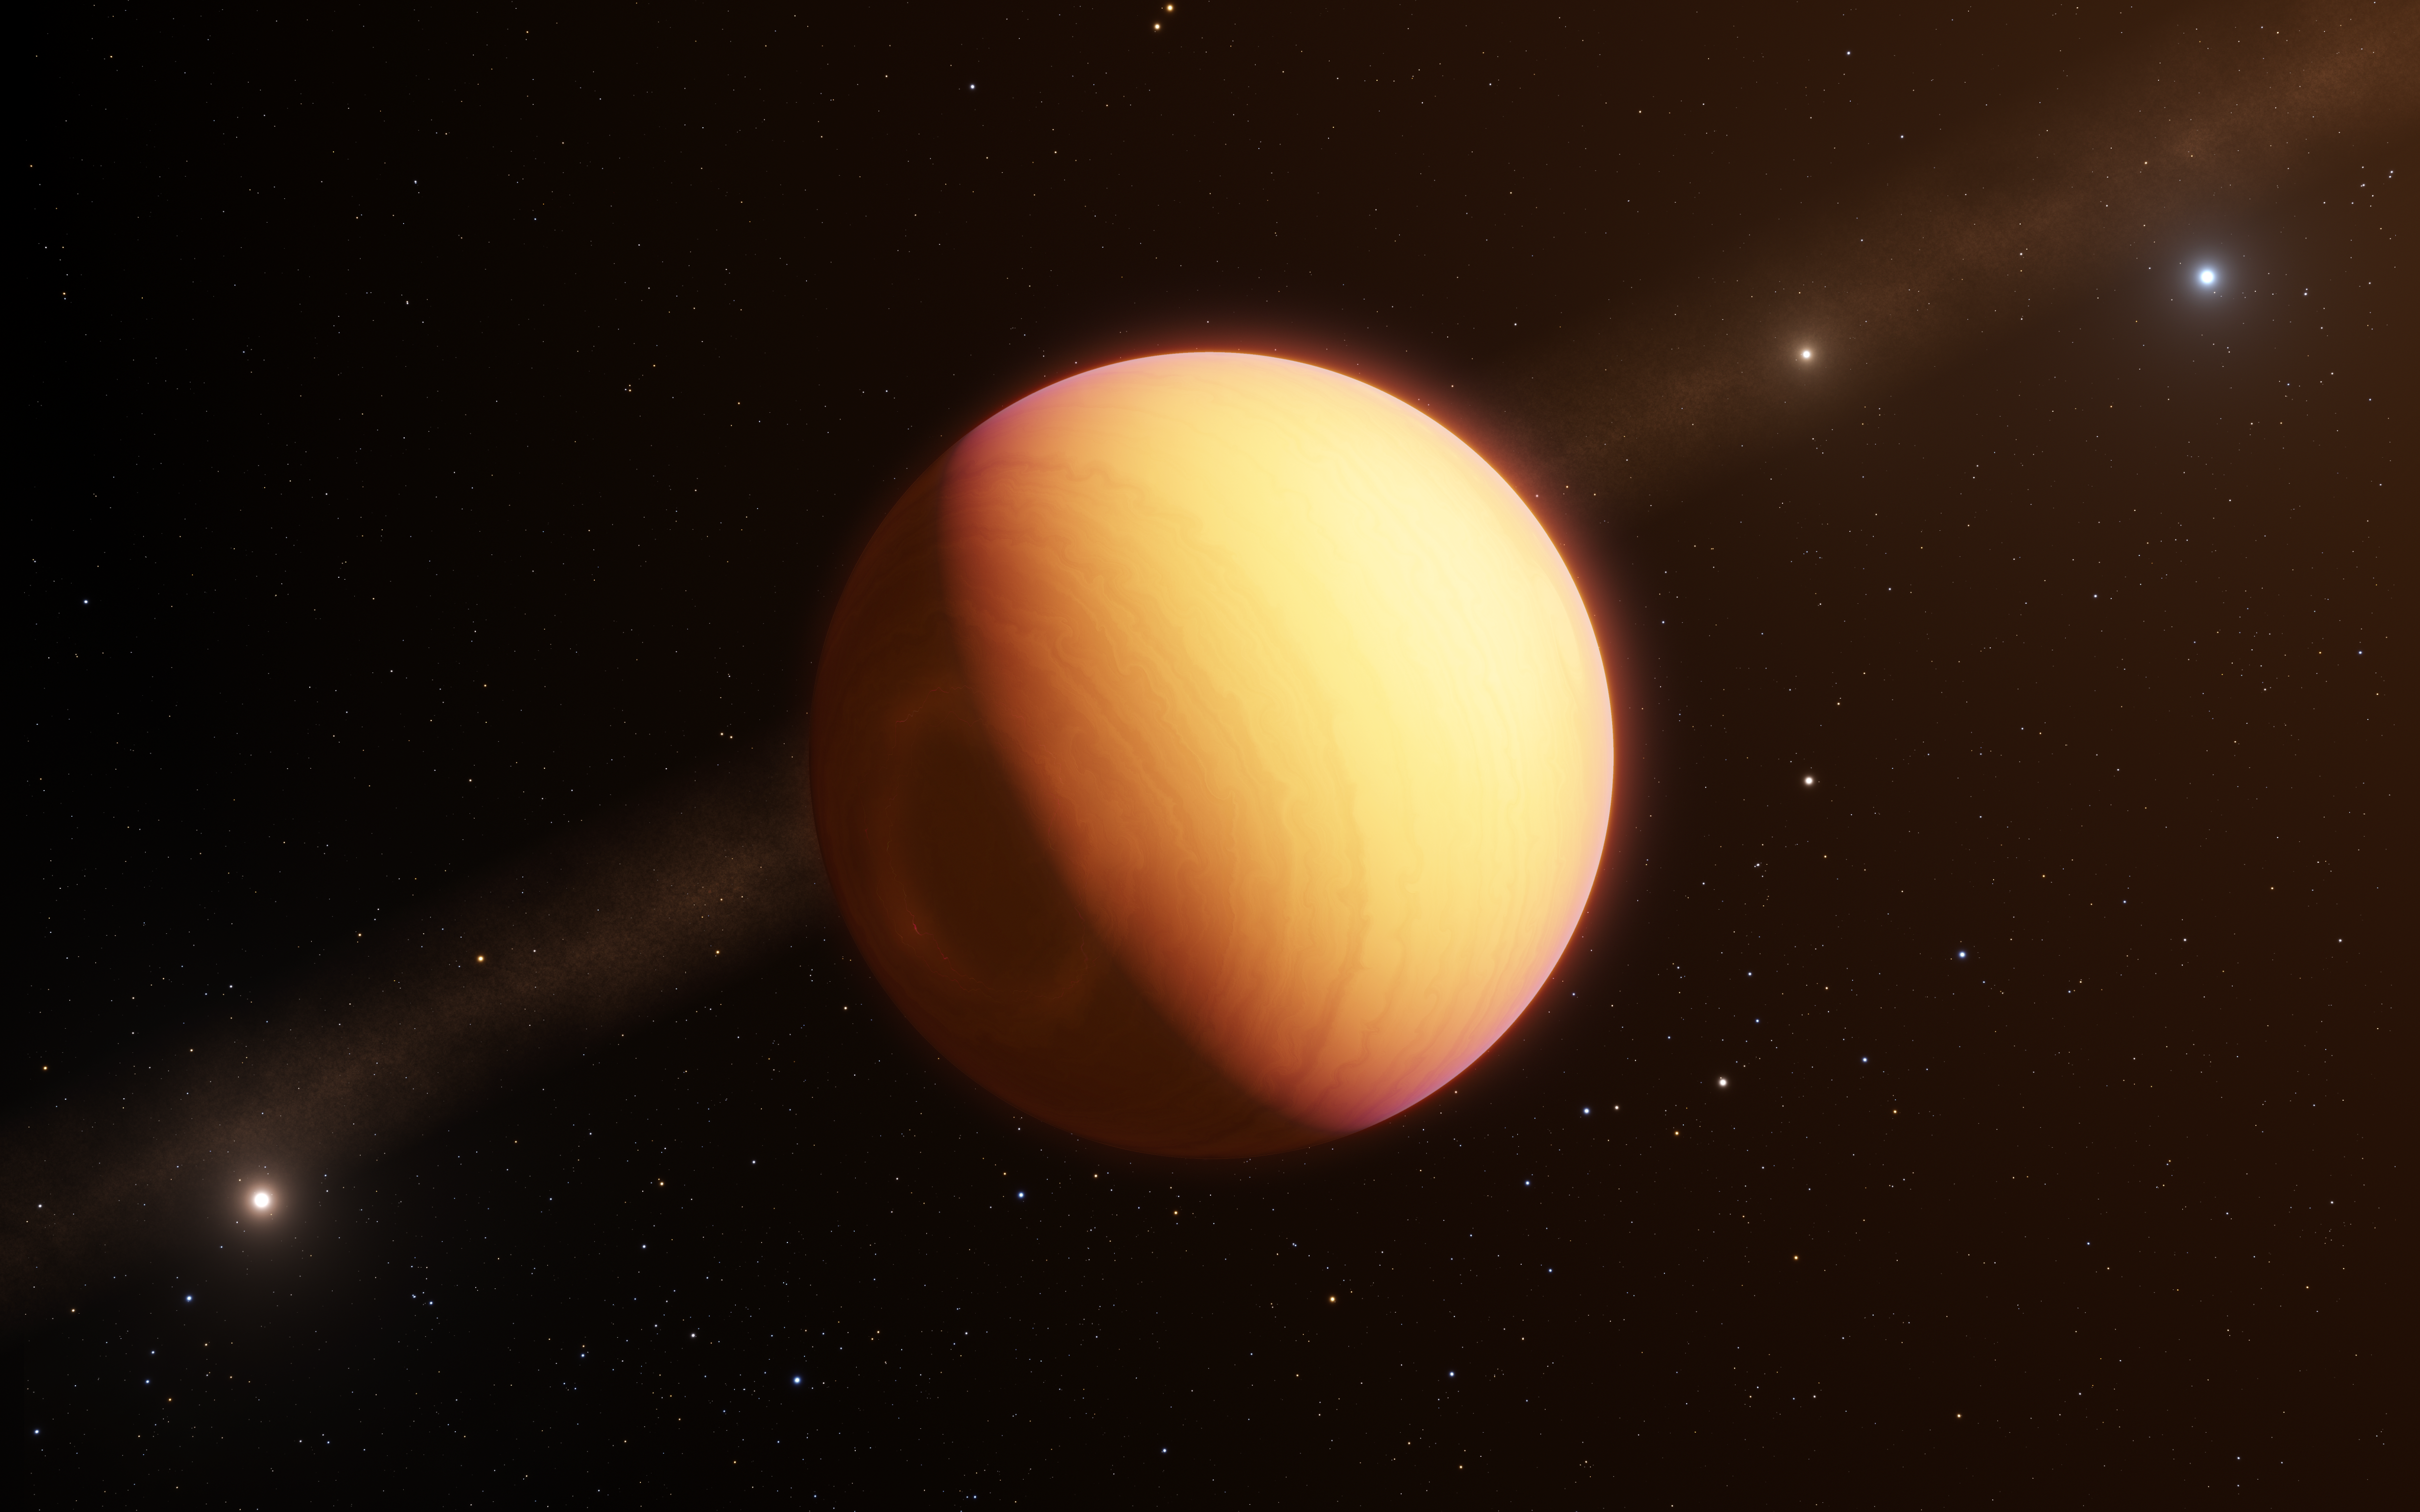

GRAVITY instrument breaks new ground in exoplanet imaging

The GRAVITY instrument on ESO’s Very Large Telescope Interferometer (VLTI) has made the first direct observation of an exoplanet using optical interferometry. This method revealed a complex exoplanetary atmosphere with clouds of iron and silicates swirling in a planet-wide storm. The technique presents unique possibilities for characterising many of the exoplanets known today.

This artist’s impression shows the observed exoplanet, which goes by the name HR8799e.

Credit: ESO/L. Calçada